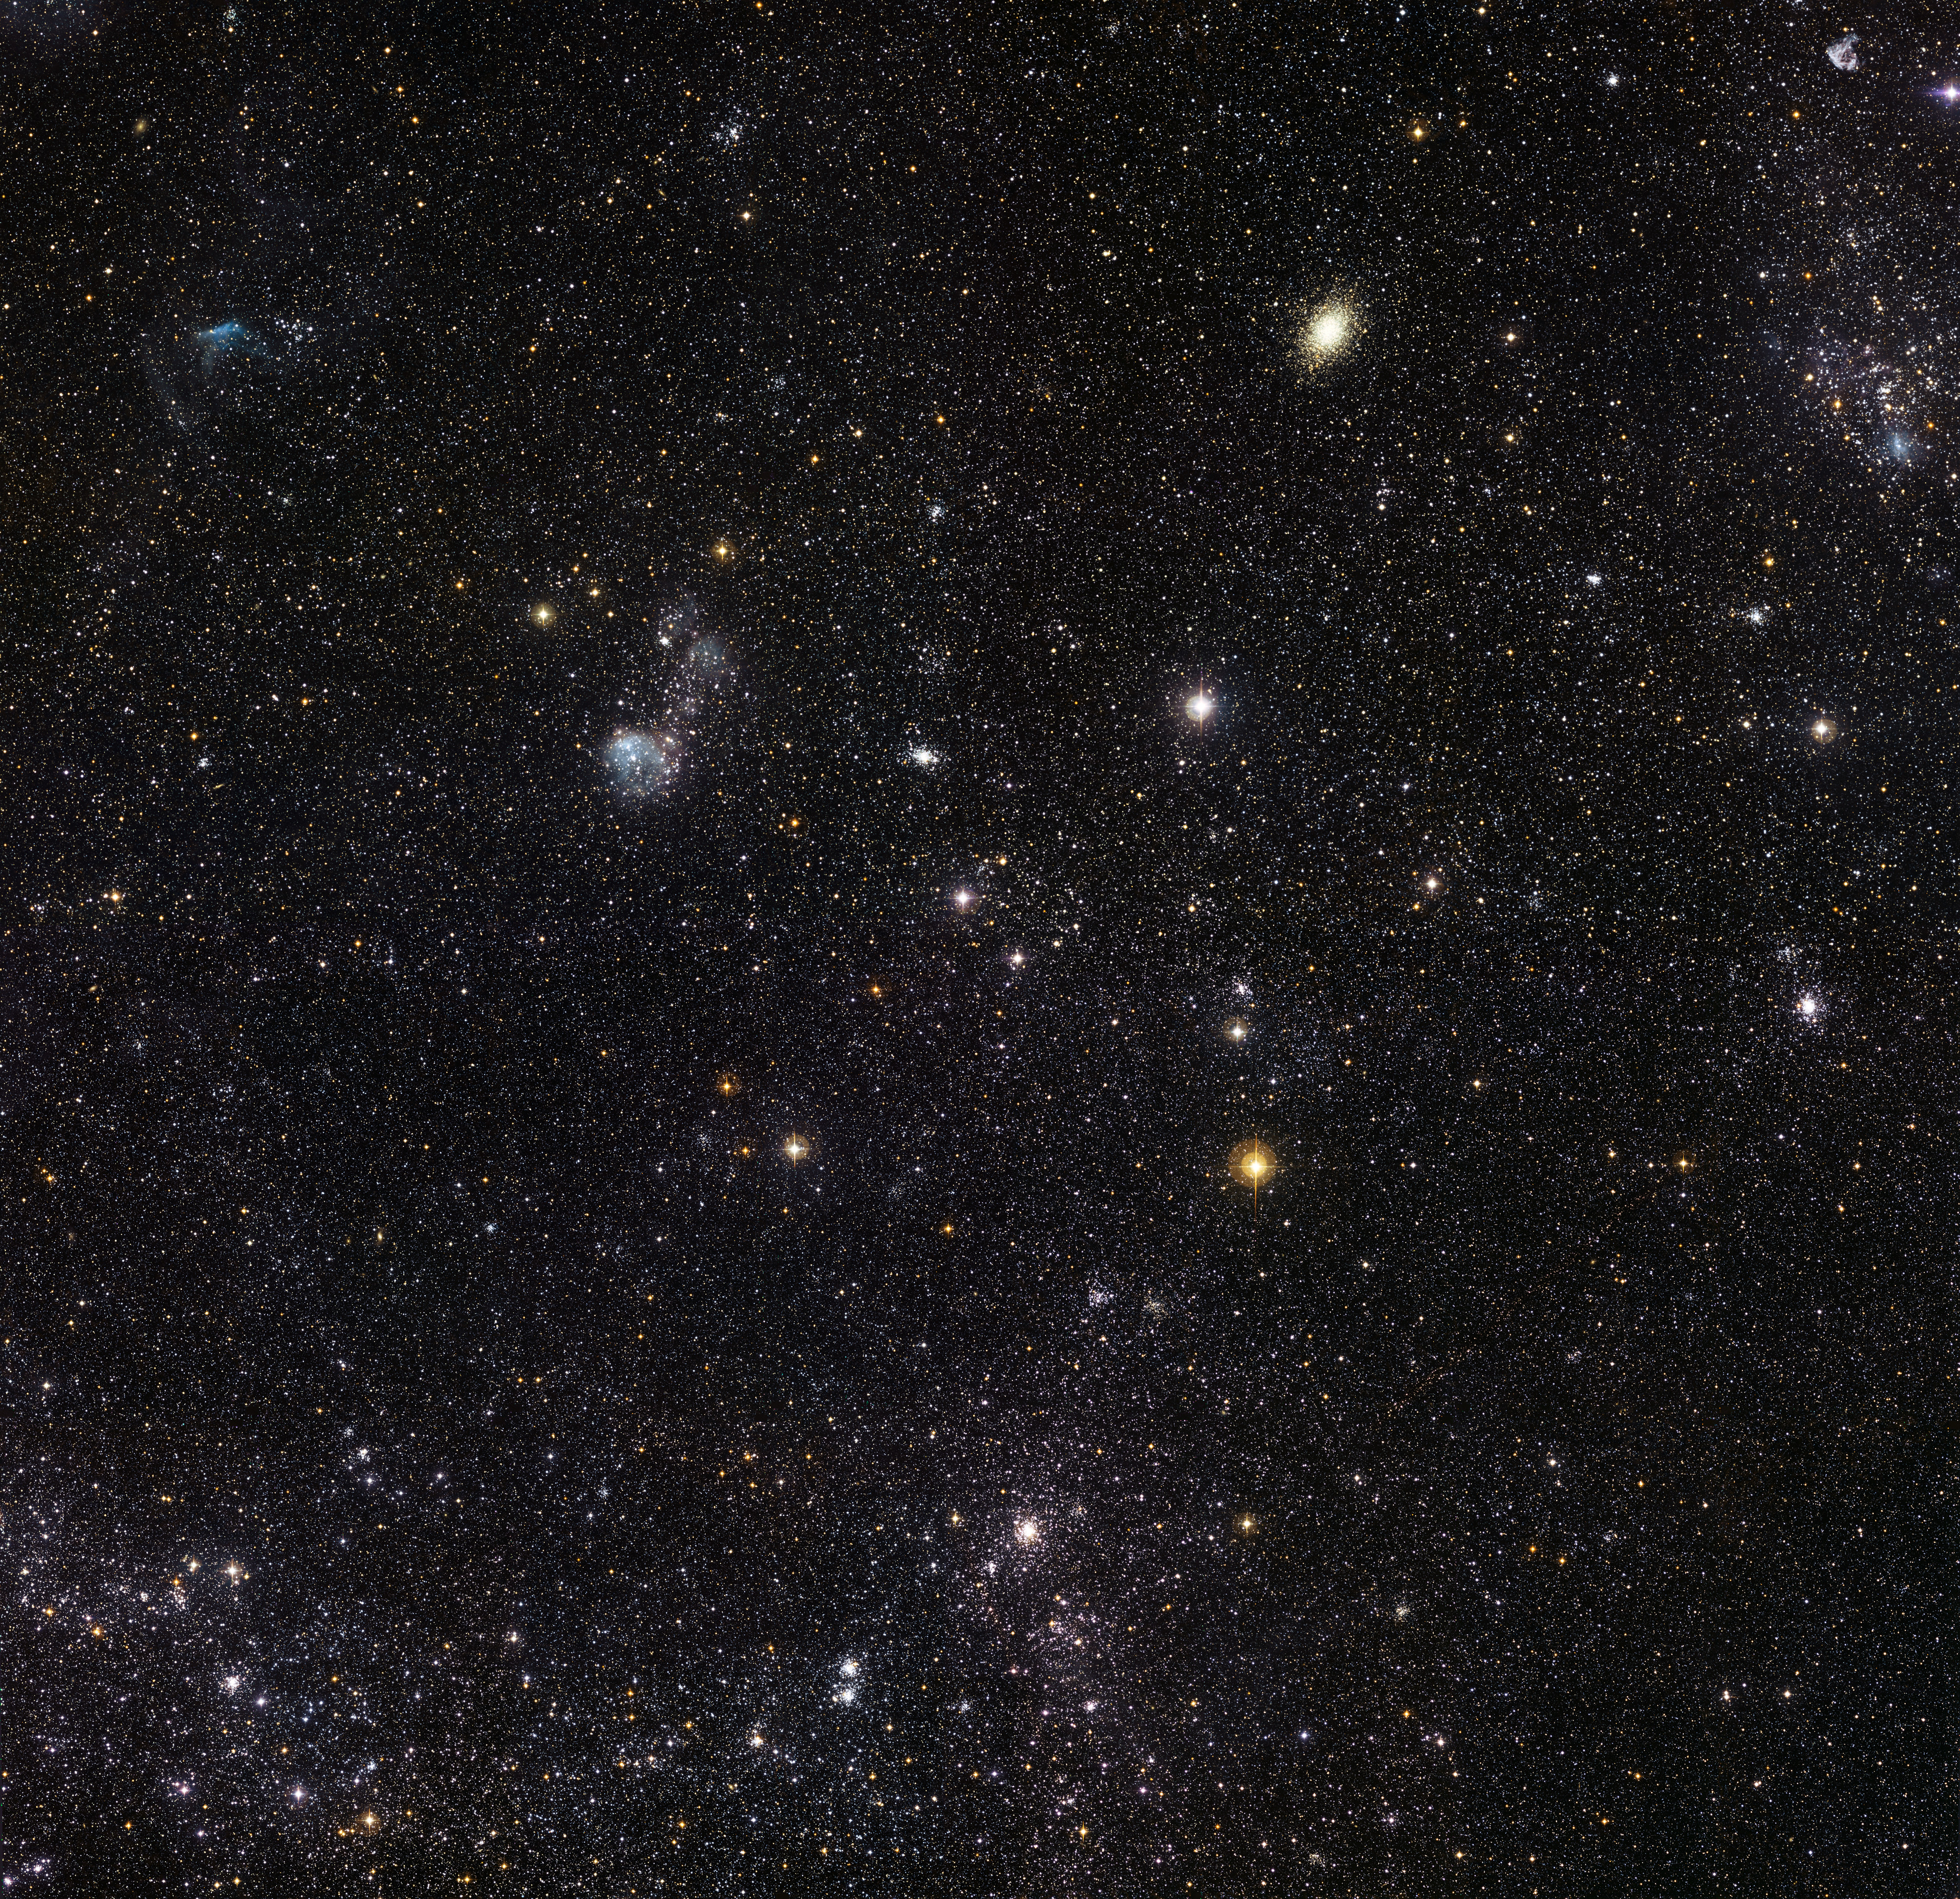

Detailed view of a section of the Large Magellanic Cloud

This spectacular new image from the Wide Field Imager on the MPG/ESO 2.2-metre telescope at ESO’s La Silla Observatory in Chile reveals a celestial menagerie of different objects and phenomena in part of the Large Magellanic Cloud, a small companion galaxy to our own Milky Way. Many clusters are visible including an unusually young globular cluster and the remains of a brilliant supernovae explosion. The field of view is about one degree across.

Credit: ESO